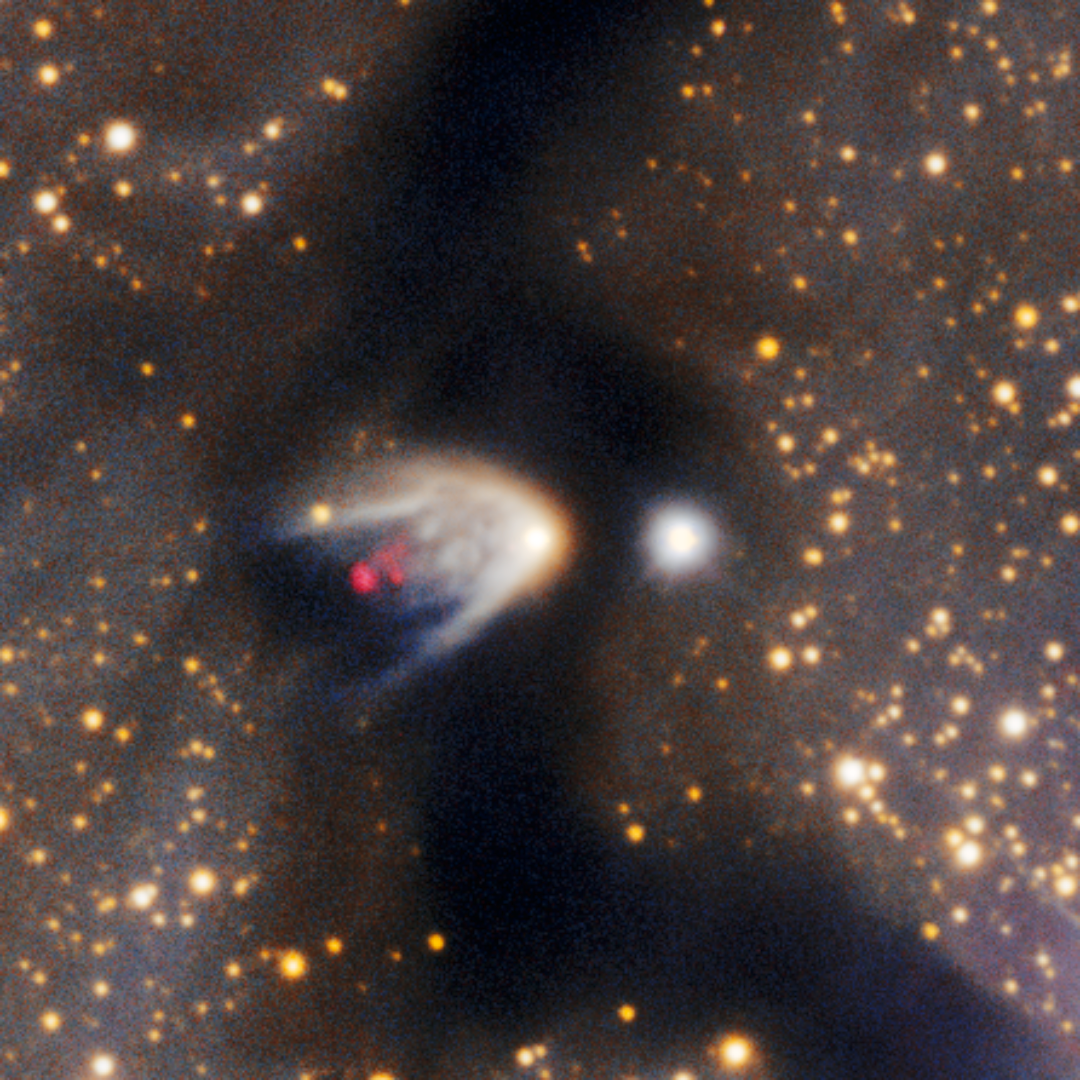

Herbig-Haro Object 139

A close-up of Herbig-Haro (HH) object 139, found in the Circinus West molecular cloud. HH objects are glowing red patches of nebulosity commonly found near newborn stars. They form when fast-moving gas thrown out by stars smashes into slower-moving gas in the surrounding molecular cloud or interstellar medium. This image was taken with the Department of Energy-fabricated 570-megapixel Dark Energy Camera (DECam) — one of the most powerful digital cameras in the world — mounted on the U.S. National Science Foundation Víctor M. Blanco 4-meter telescope at Cerro Tololo Inter-American Observatory in Chile, a Program of NSF NOIRLab.

Credit: CTIO/NOIRLab/DOE/NSF/AURAImage Processing: T.A. Rector (University of Alaska Anchorage/NSF NOIRLab), D. de Martin & M. Kosari (NSF NOIRLab)